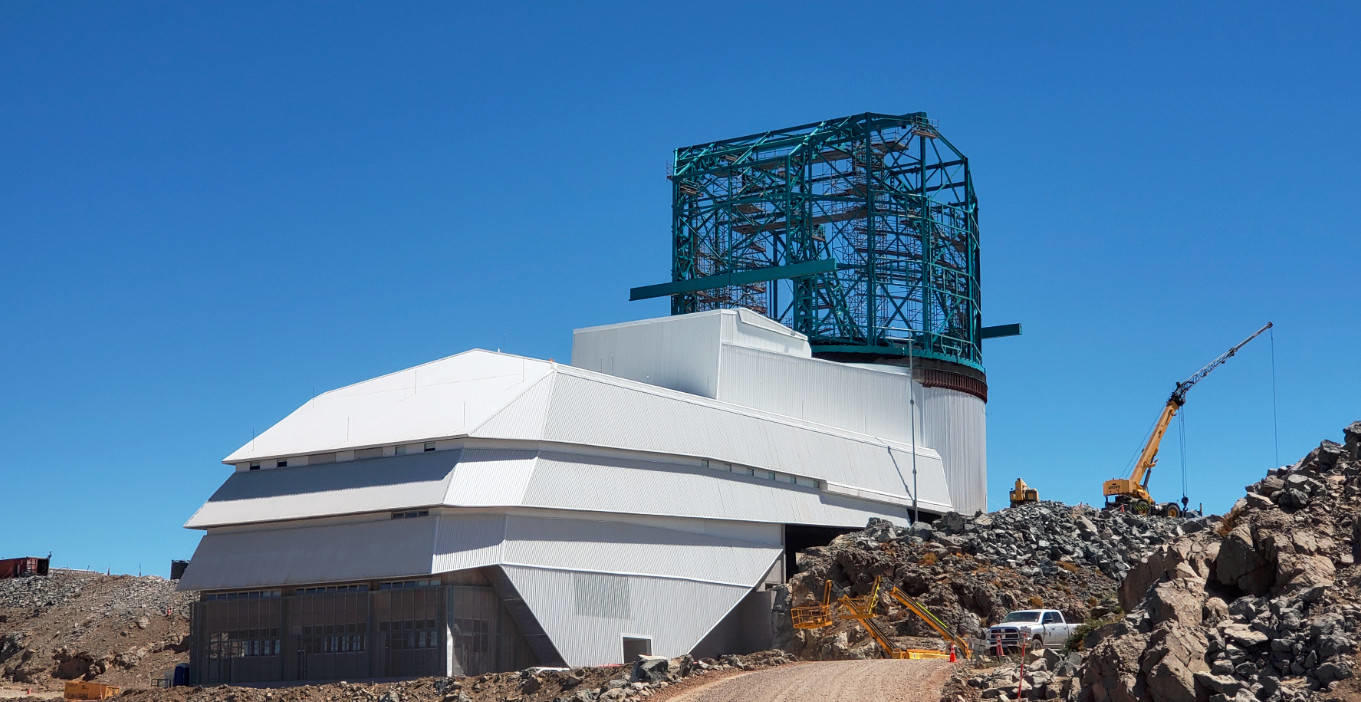

Summit Construction Progress March 2019

The summit has been buzzing with activity this month; highlights include the ongoing assembly and verification of the Coating Plant, Secondary Mirror (M2) cell assembly unpacking and integration with the M2 cart, and progress on the Dome, including installation of the side wall purlins and upper dome platform.

Credit: Rubin Observatory/NSF/AURA